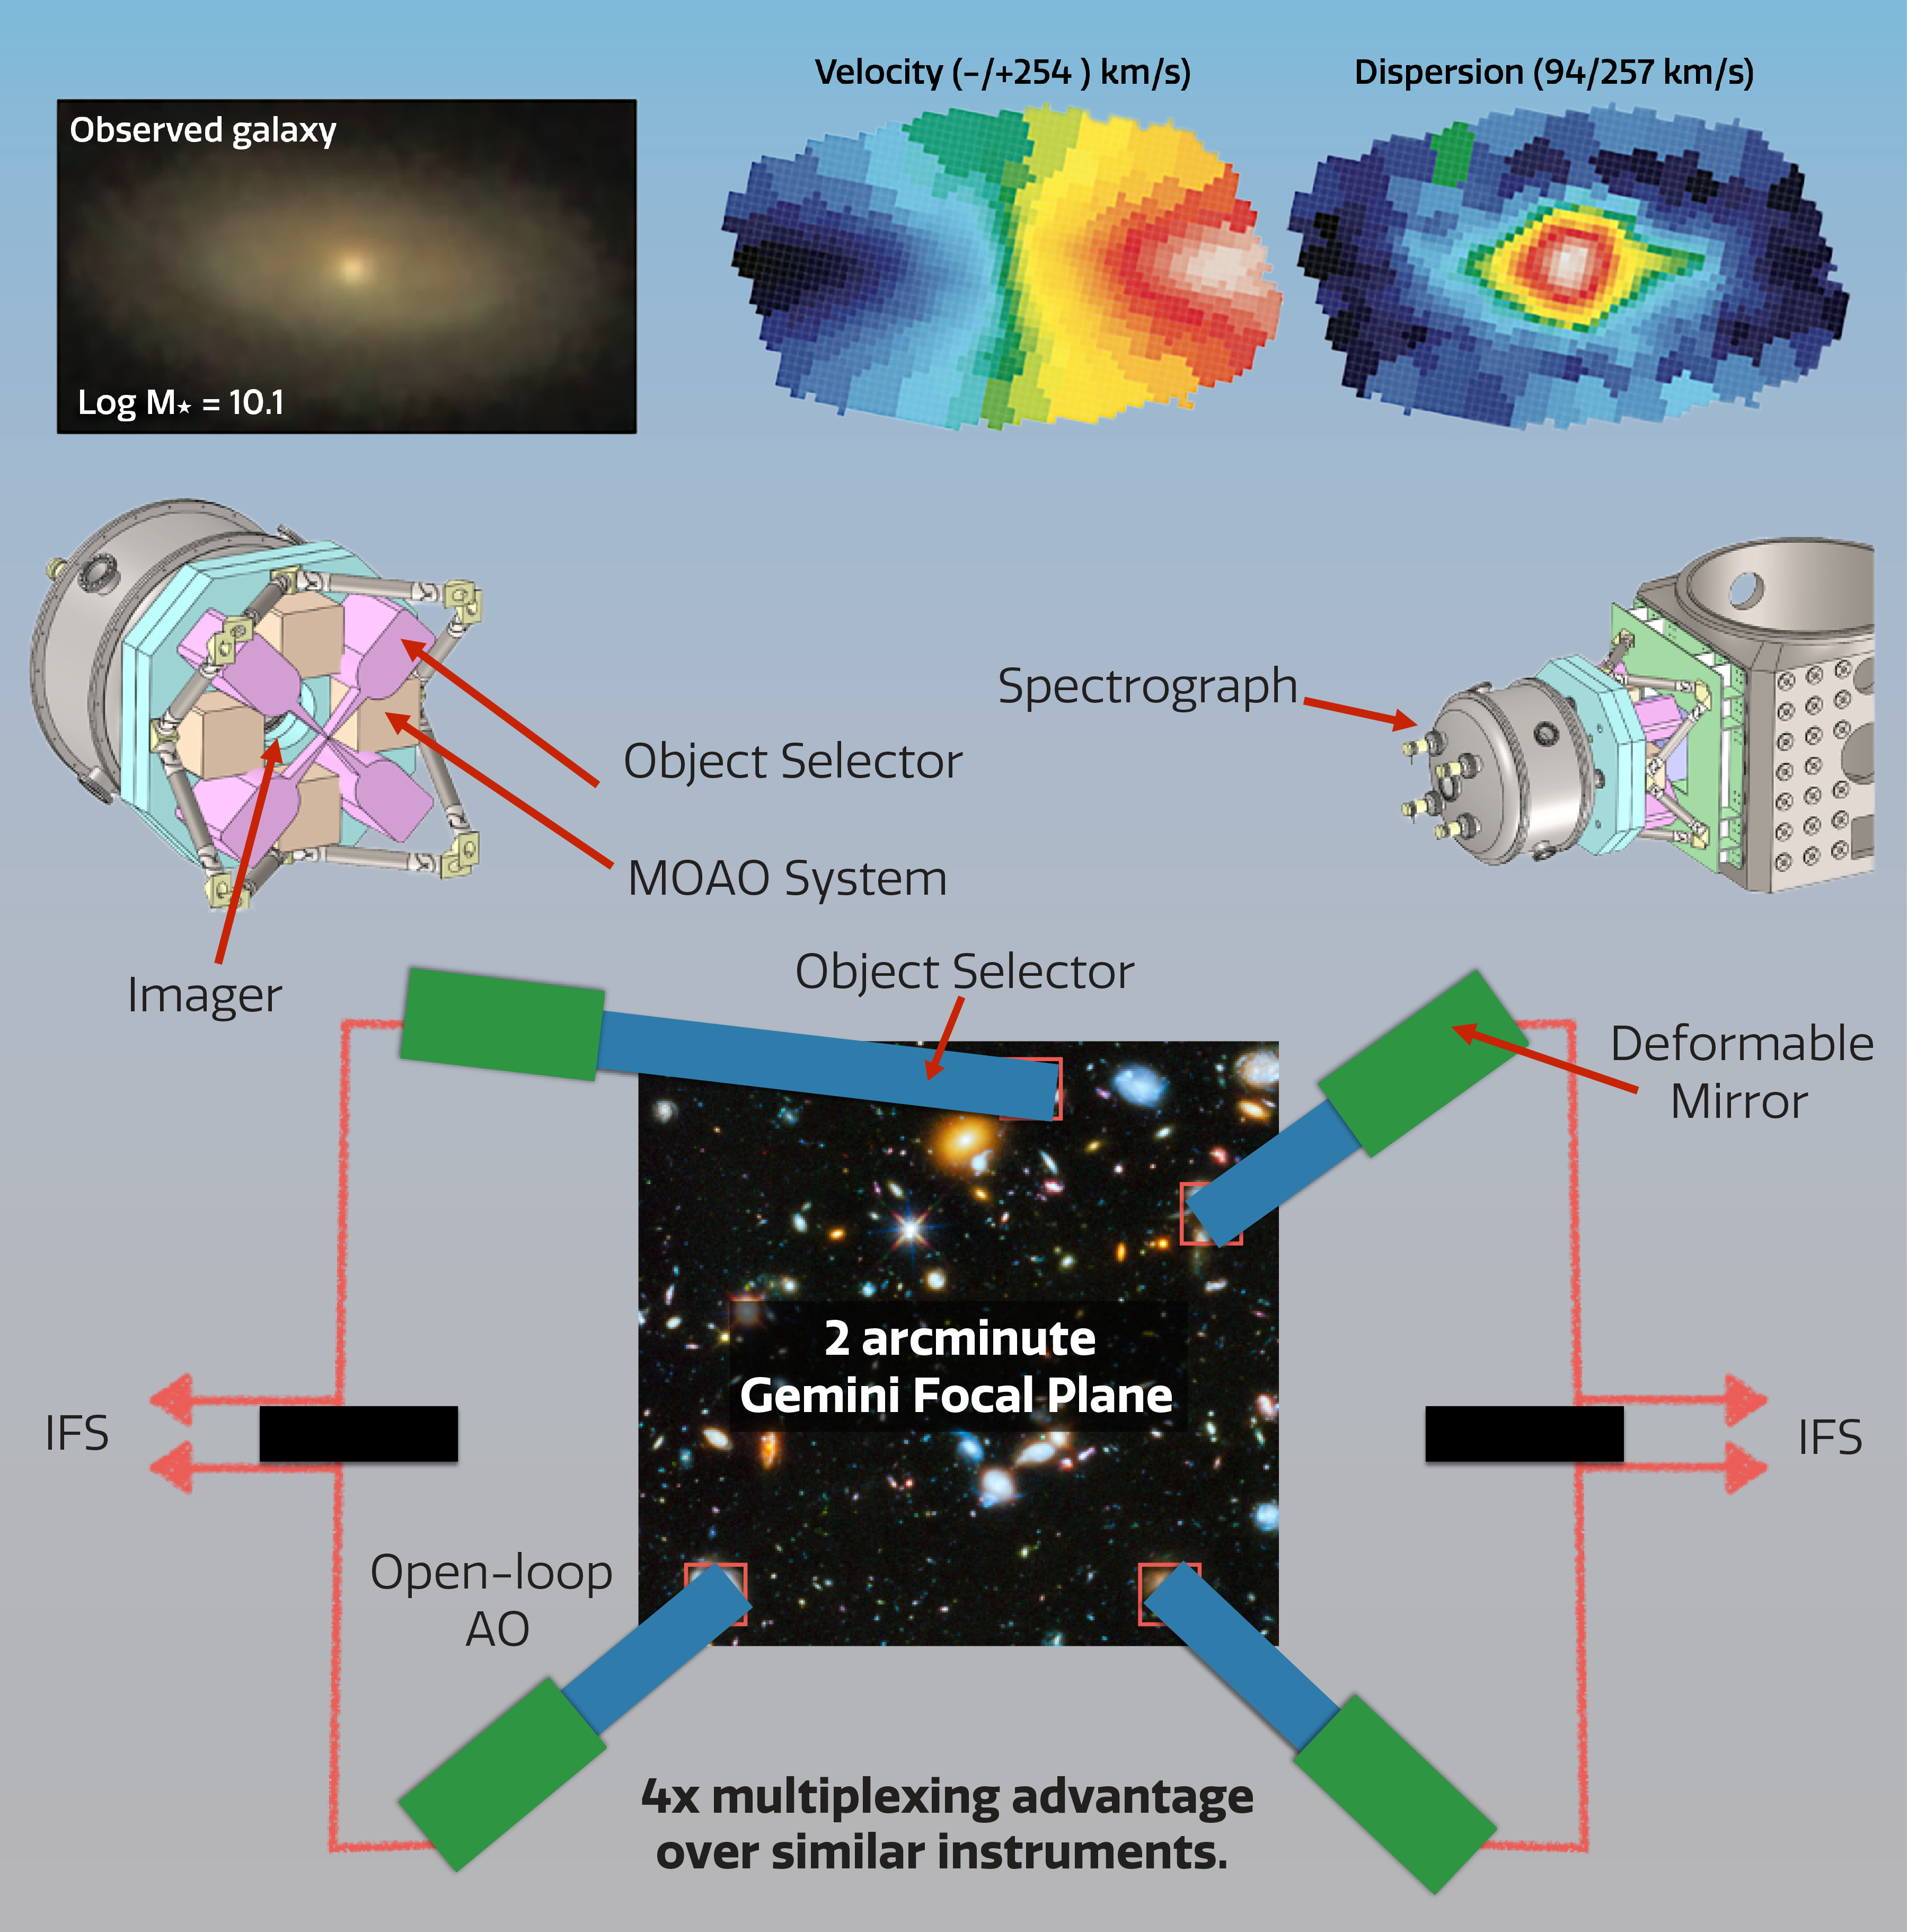

GIRMOS integral field spectrograph (IFU)

Integral field spectrographs produce multi-dimensional datasets with both spatial and spectral information (top panel). The GIRMOS instrument on Gemini (center and lower) will observe multiple targets, such as high redshift galaxies, at once — all at the diffraction limit of the Gemini 8.1-meter aperture.
Part of the Foundational Diagrams collection.

Credit: NOIRLab/NSF/AURA/J. Pollard